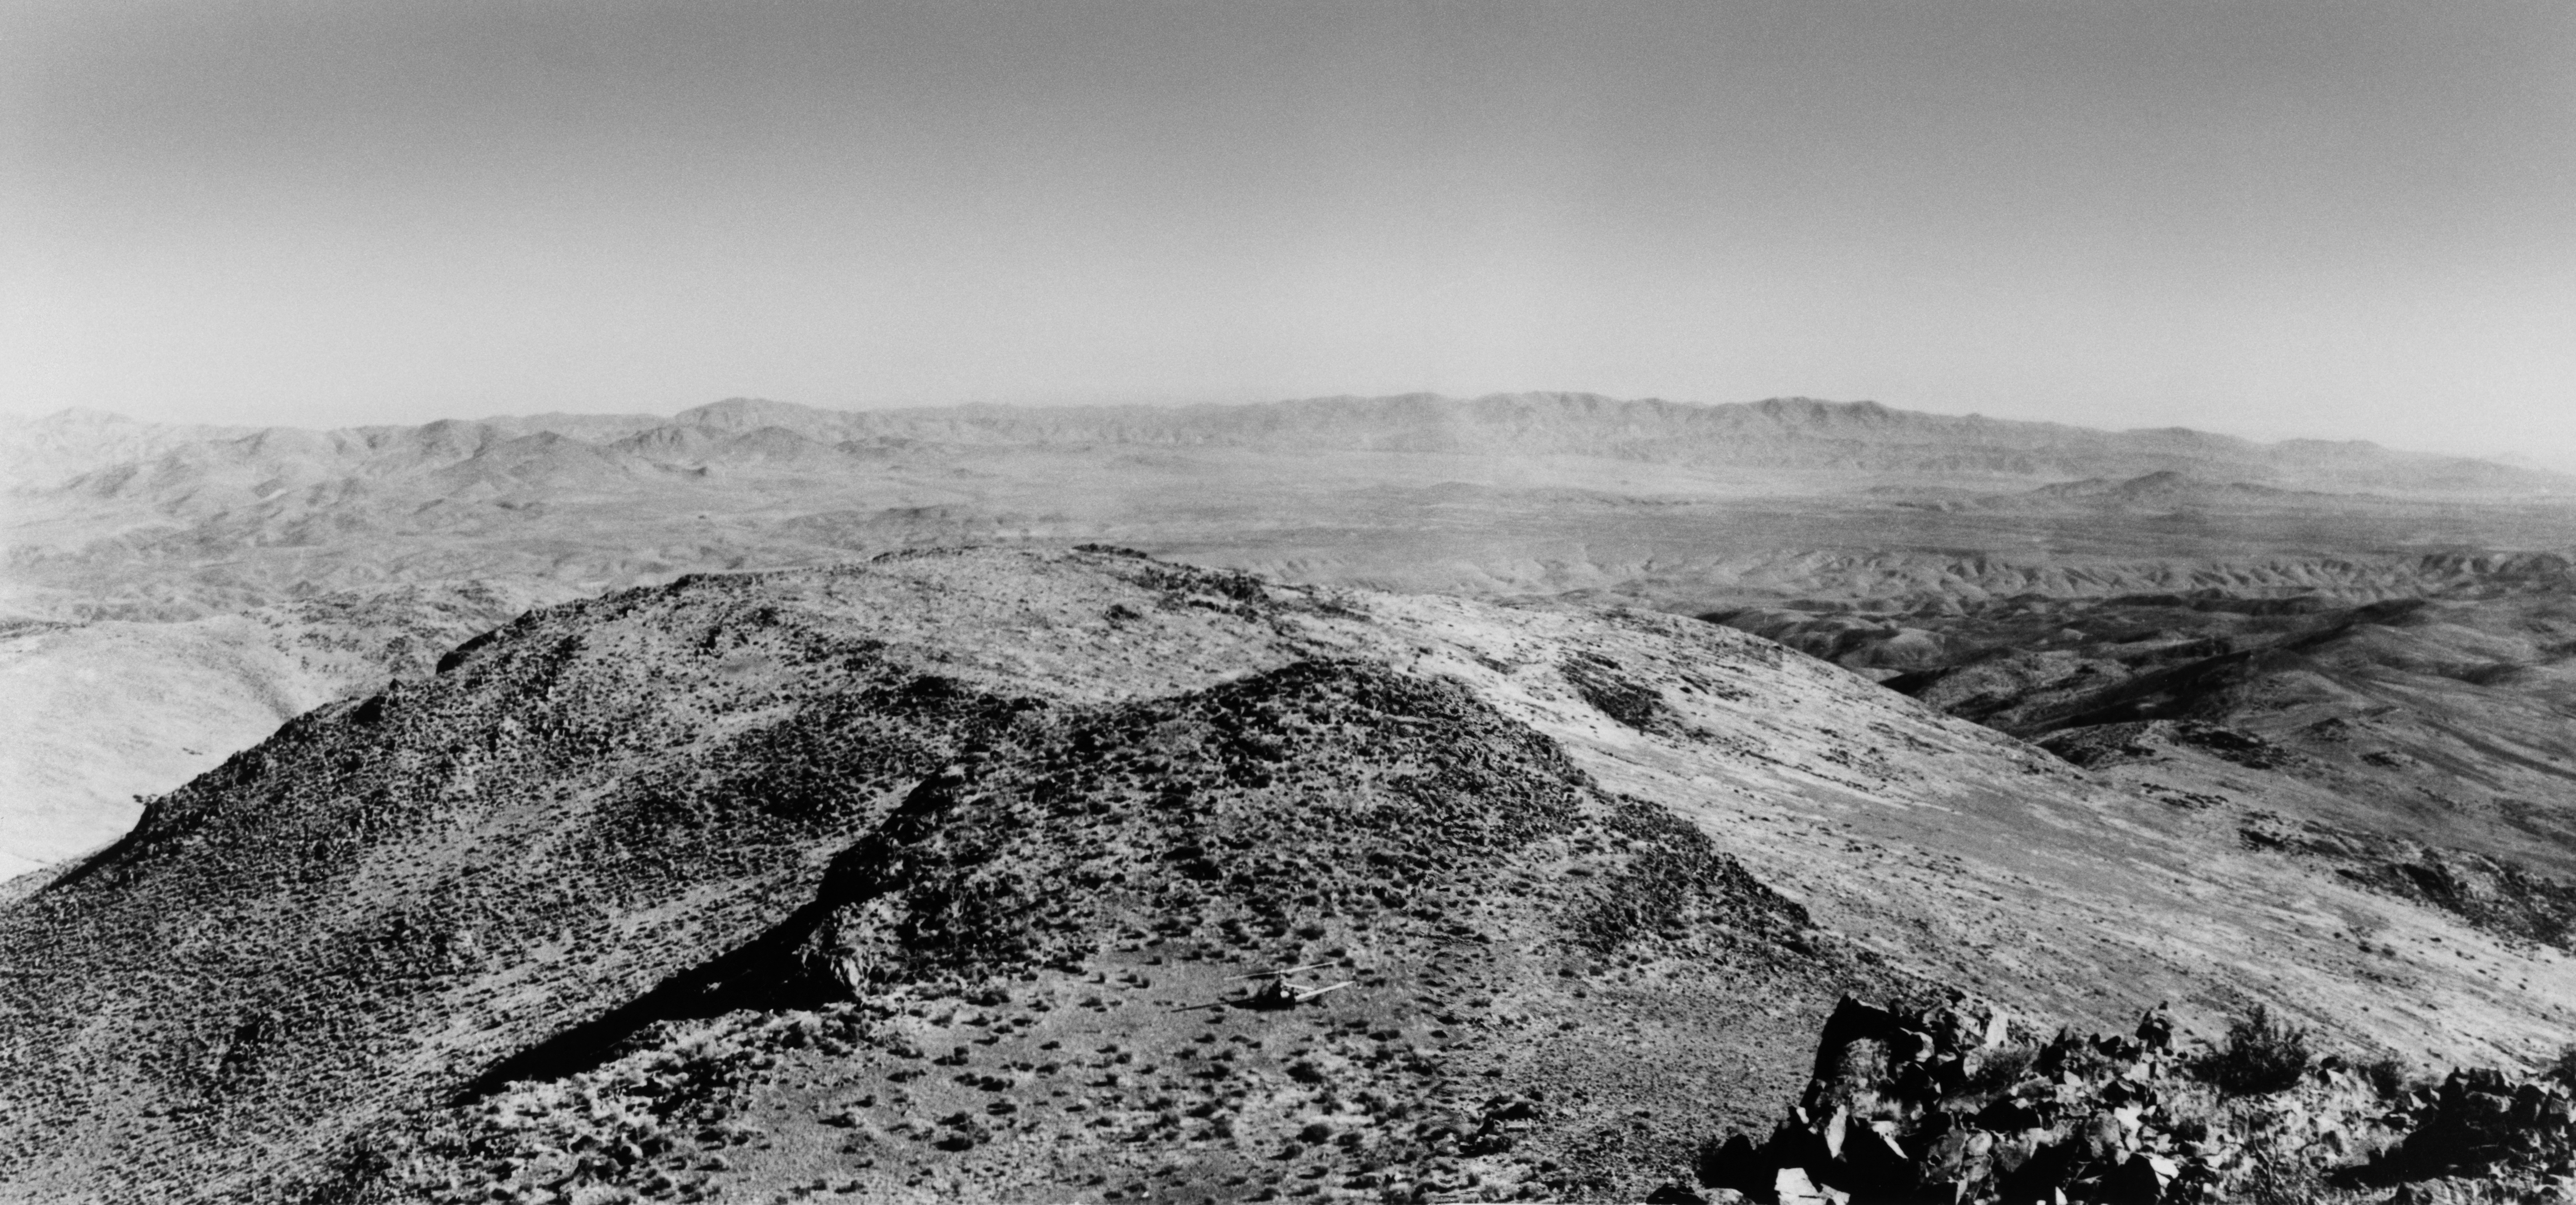

La Silla

First photograph of La Silla, taken by Heckmann on the occasion of his first landing on La Silla in April 1964.

Credit: ESO